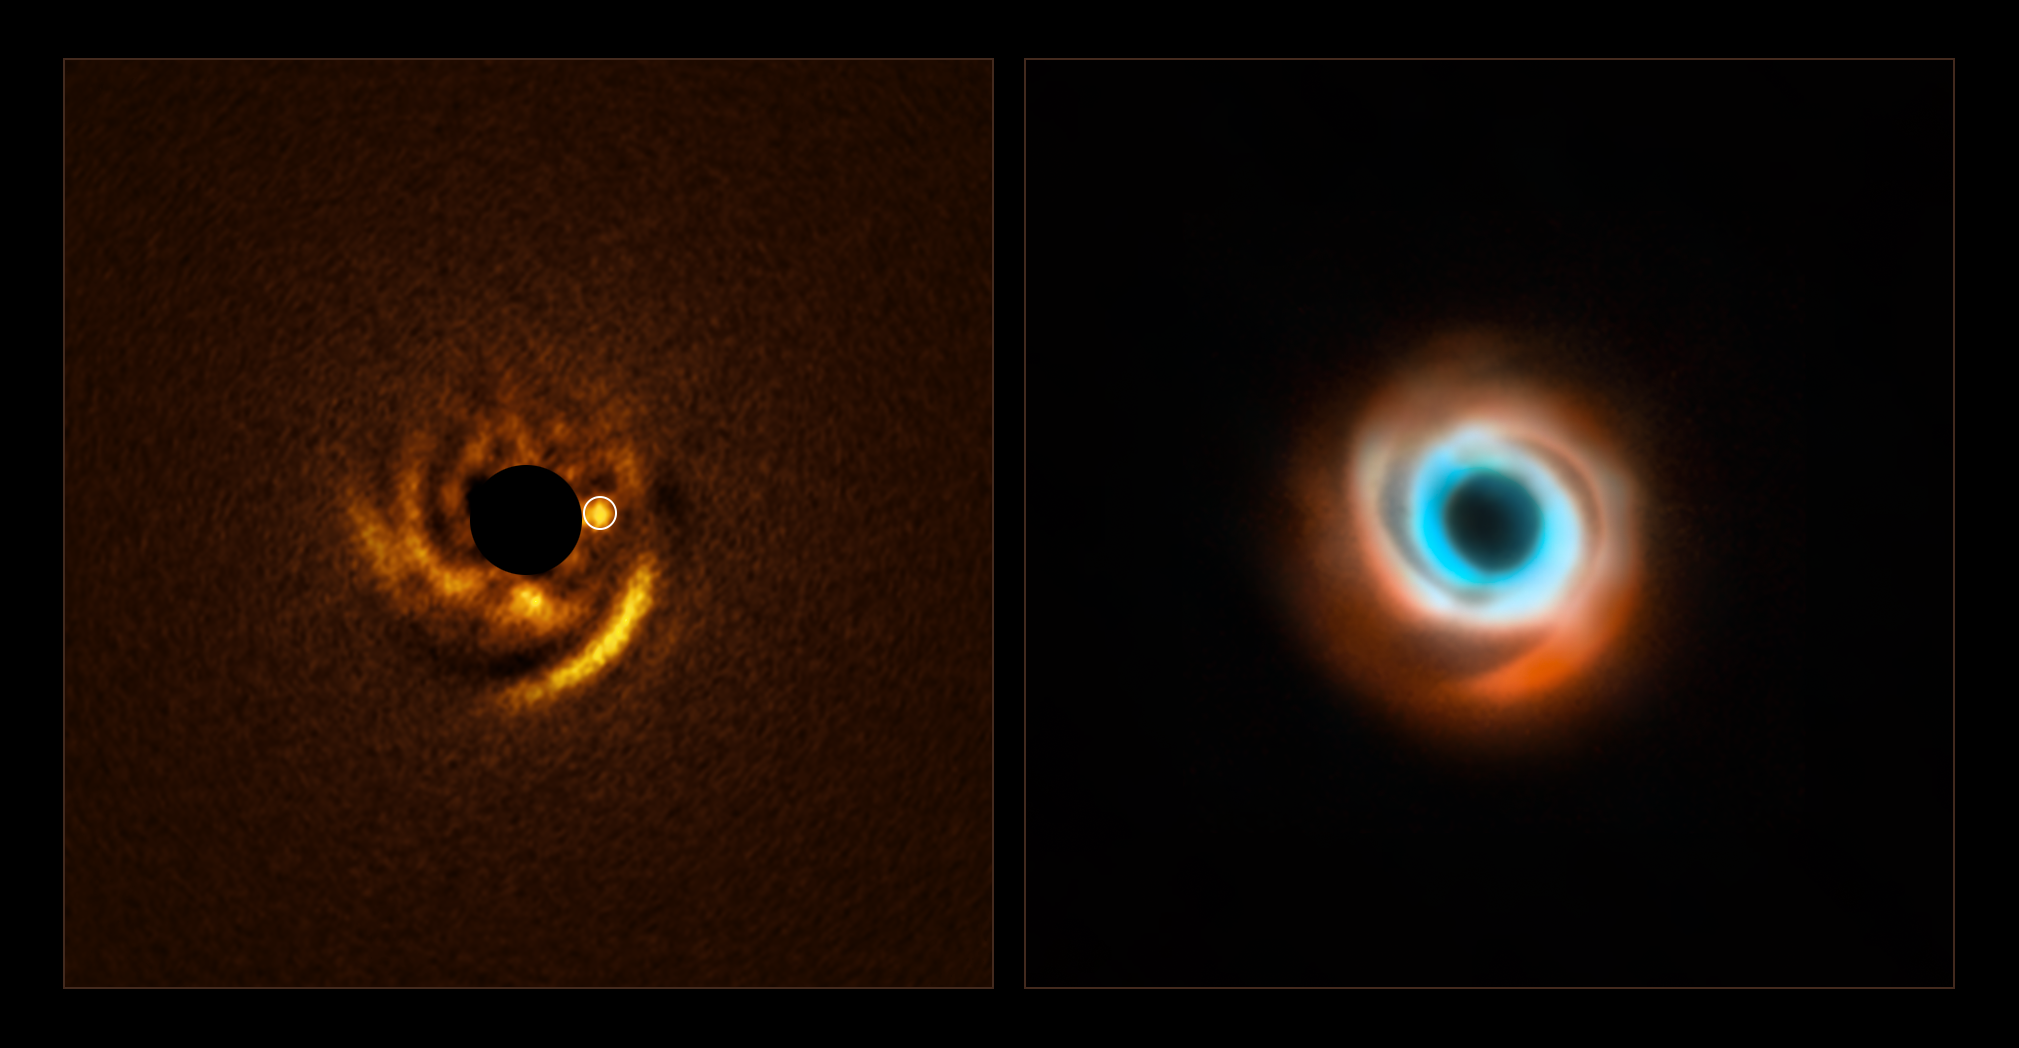

A planet candidate around the star HD 135344B

The image to the left, taken with ESO’s Very Large Telescope (VLT), shows a possible planet being born around the young star HD 135344B. This star, located around 440 light-years away, is surrounded by a disc of dust and gas with prominent spiral arms. Theory predicts that planets can sculpt spiral arms like these, and the new planet candidate is located at the base of one of the arms, just as expected.

The image was captured with a new VLT instrument: the Enhanced Resolution Imager and Spectrograph (ERIS). The central black circle corresponds to a coronagraph –– a device that blocks the light of the star to reveal faint details around it. The white circle indicates the location of the planet.

The image to the right is a combination of previous observations taken with the SPHERE instrument also at the VLT (red) and the Atacama Large Millimeter/submillimeter Array (ALMA, orange and blue). These and other previous studies of HD 135344B did not find signatures of a companion, but ERIS may have finally unveiled the culprit responsible for the star’s spiral disc.

Credit: ESO/F. Maio et al./T. Stolker et al./ ALMA (ESO/NAOJ/NRAO)/N. van der Marel et al.